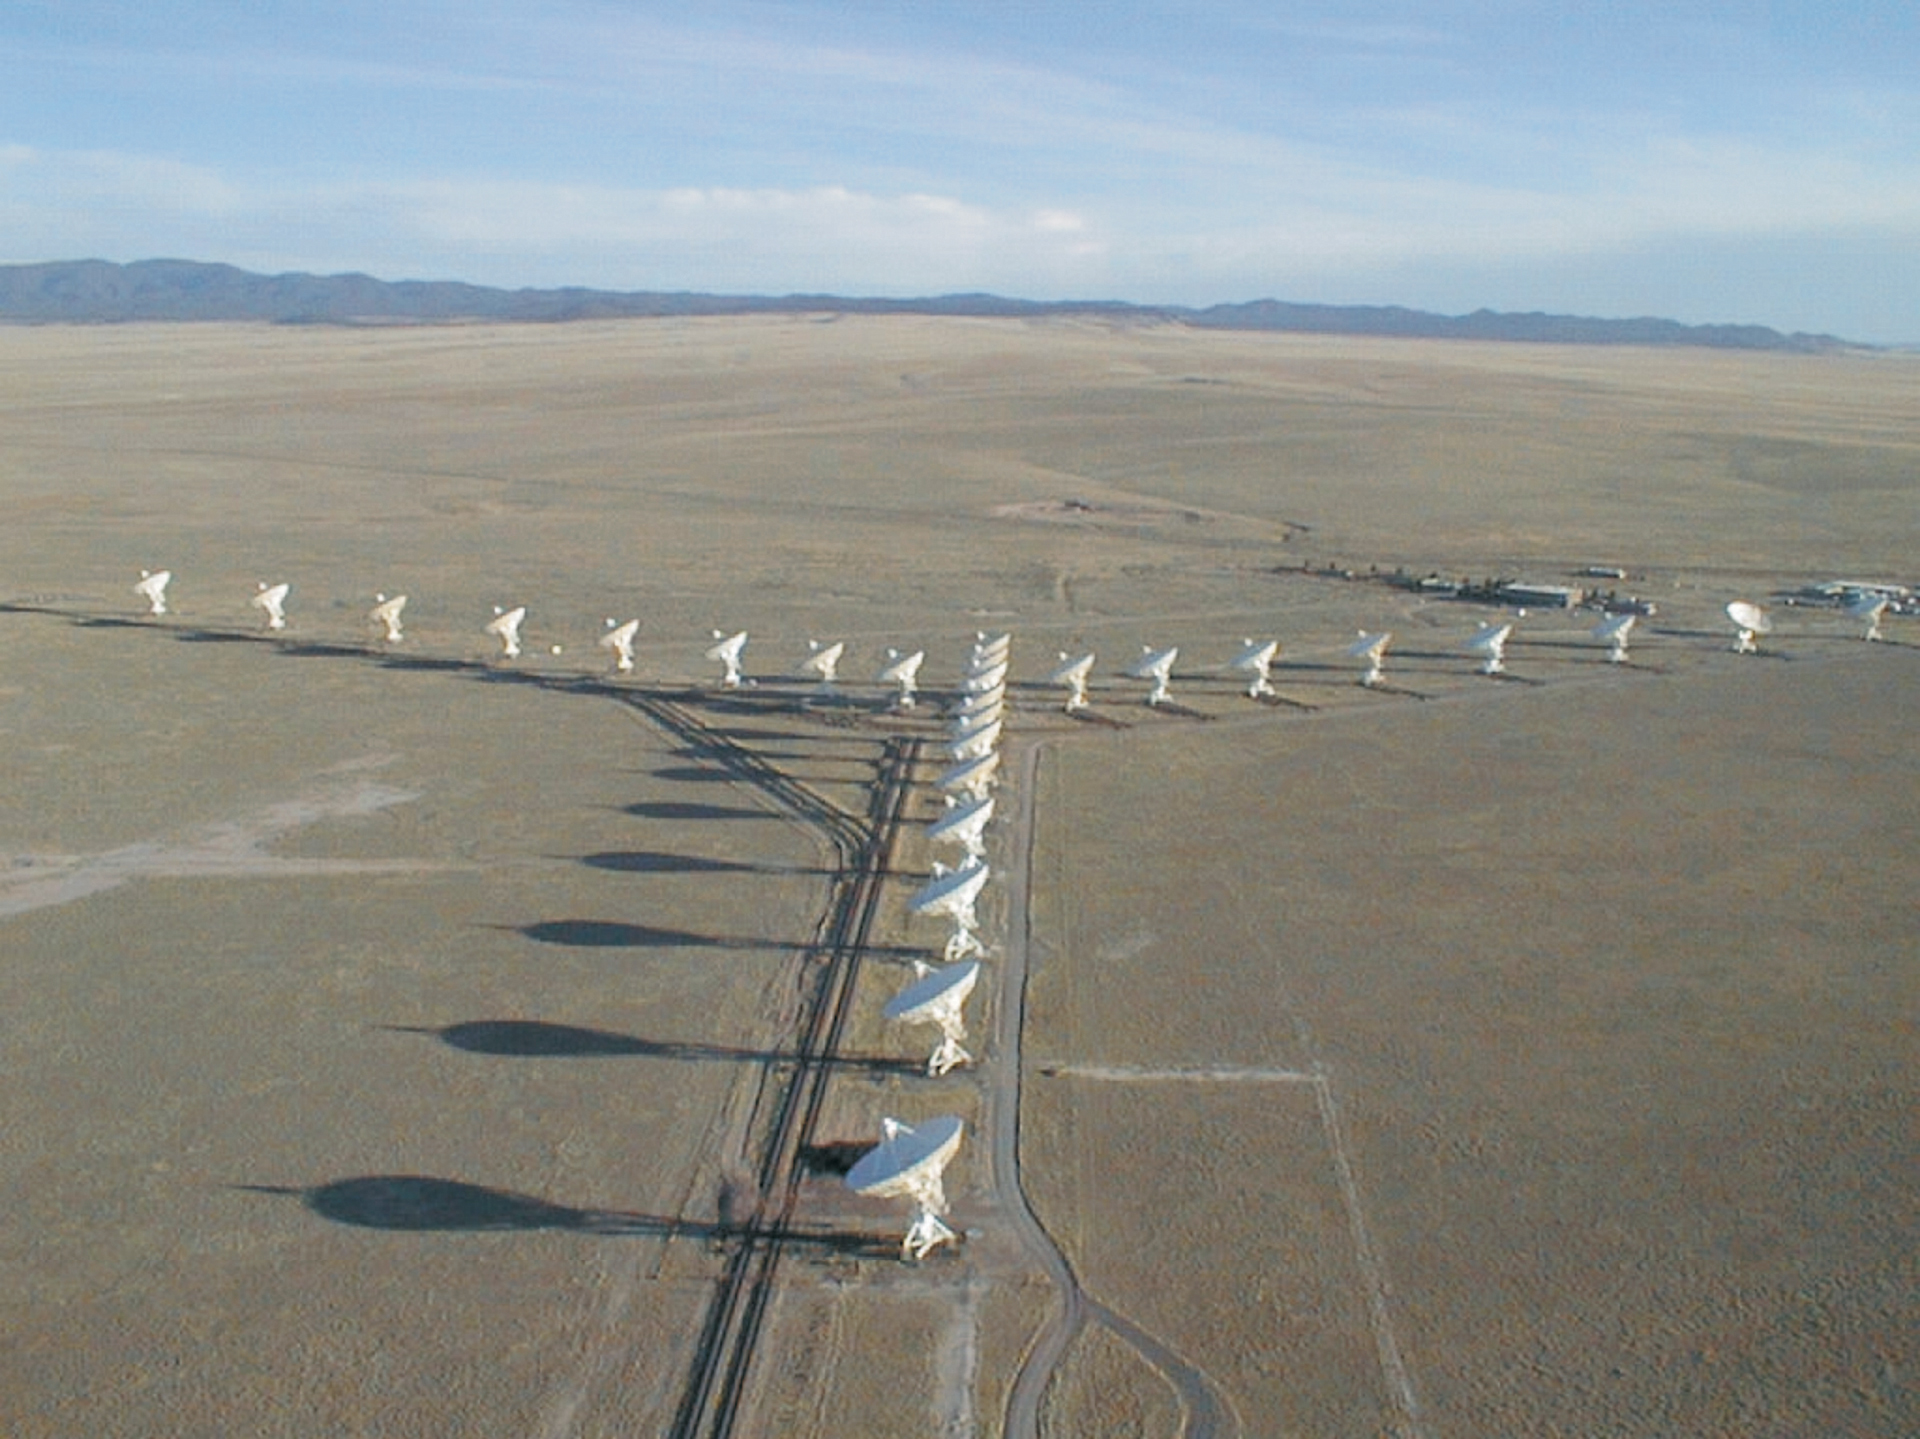

The Wye of the VLA

An aerial view of the Very Large Array shows its wye formation on the plains of San Agustin in New Mexico. At over 7,000-feet elevation, this ancient lakebed provides the space needed to lay 40 miles of double-track rails required to extend the VLA’s Y-shape to give us its highest resolution capability.

Credit: NRAO/AUI/NSF